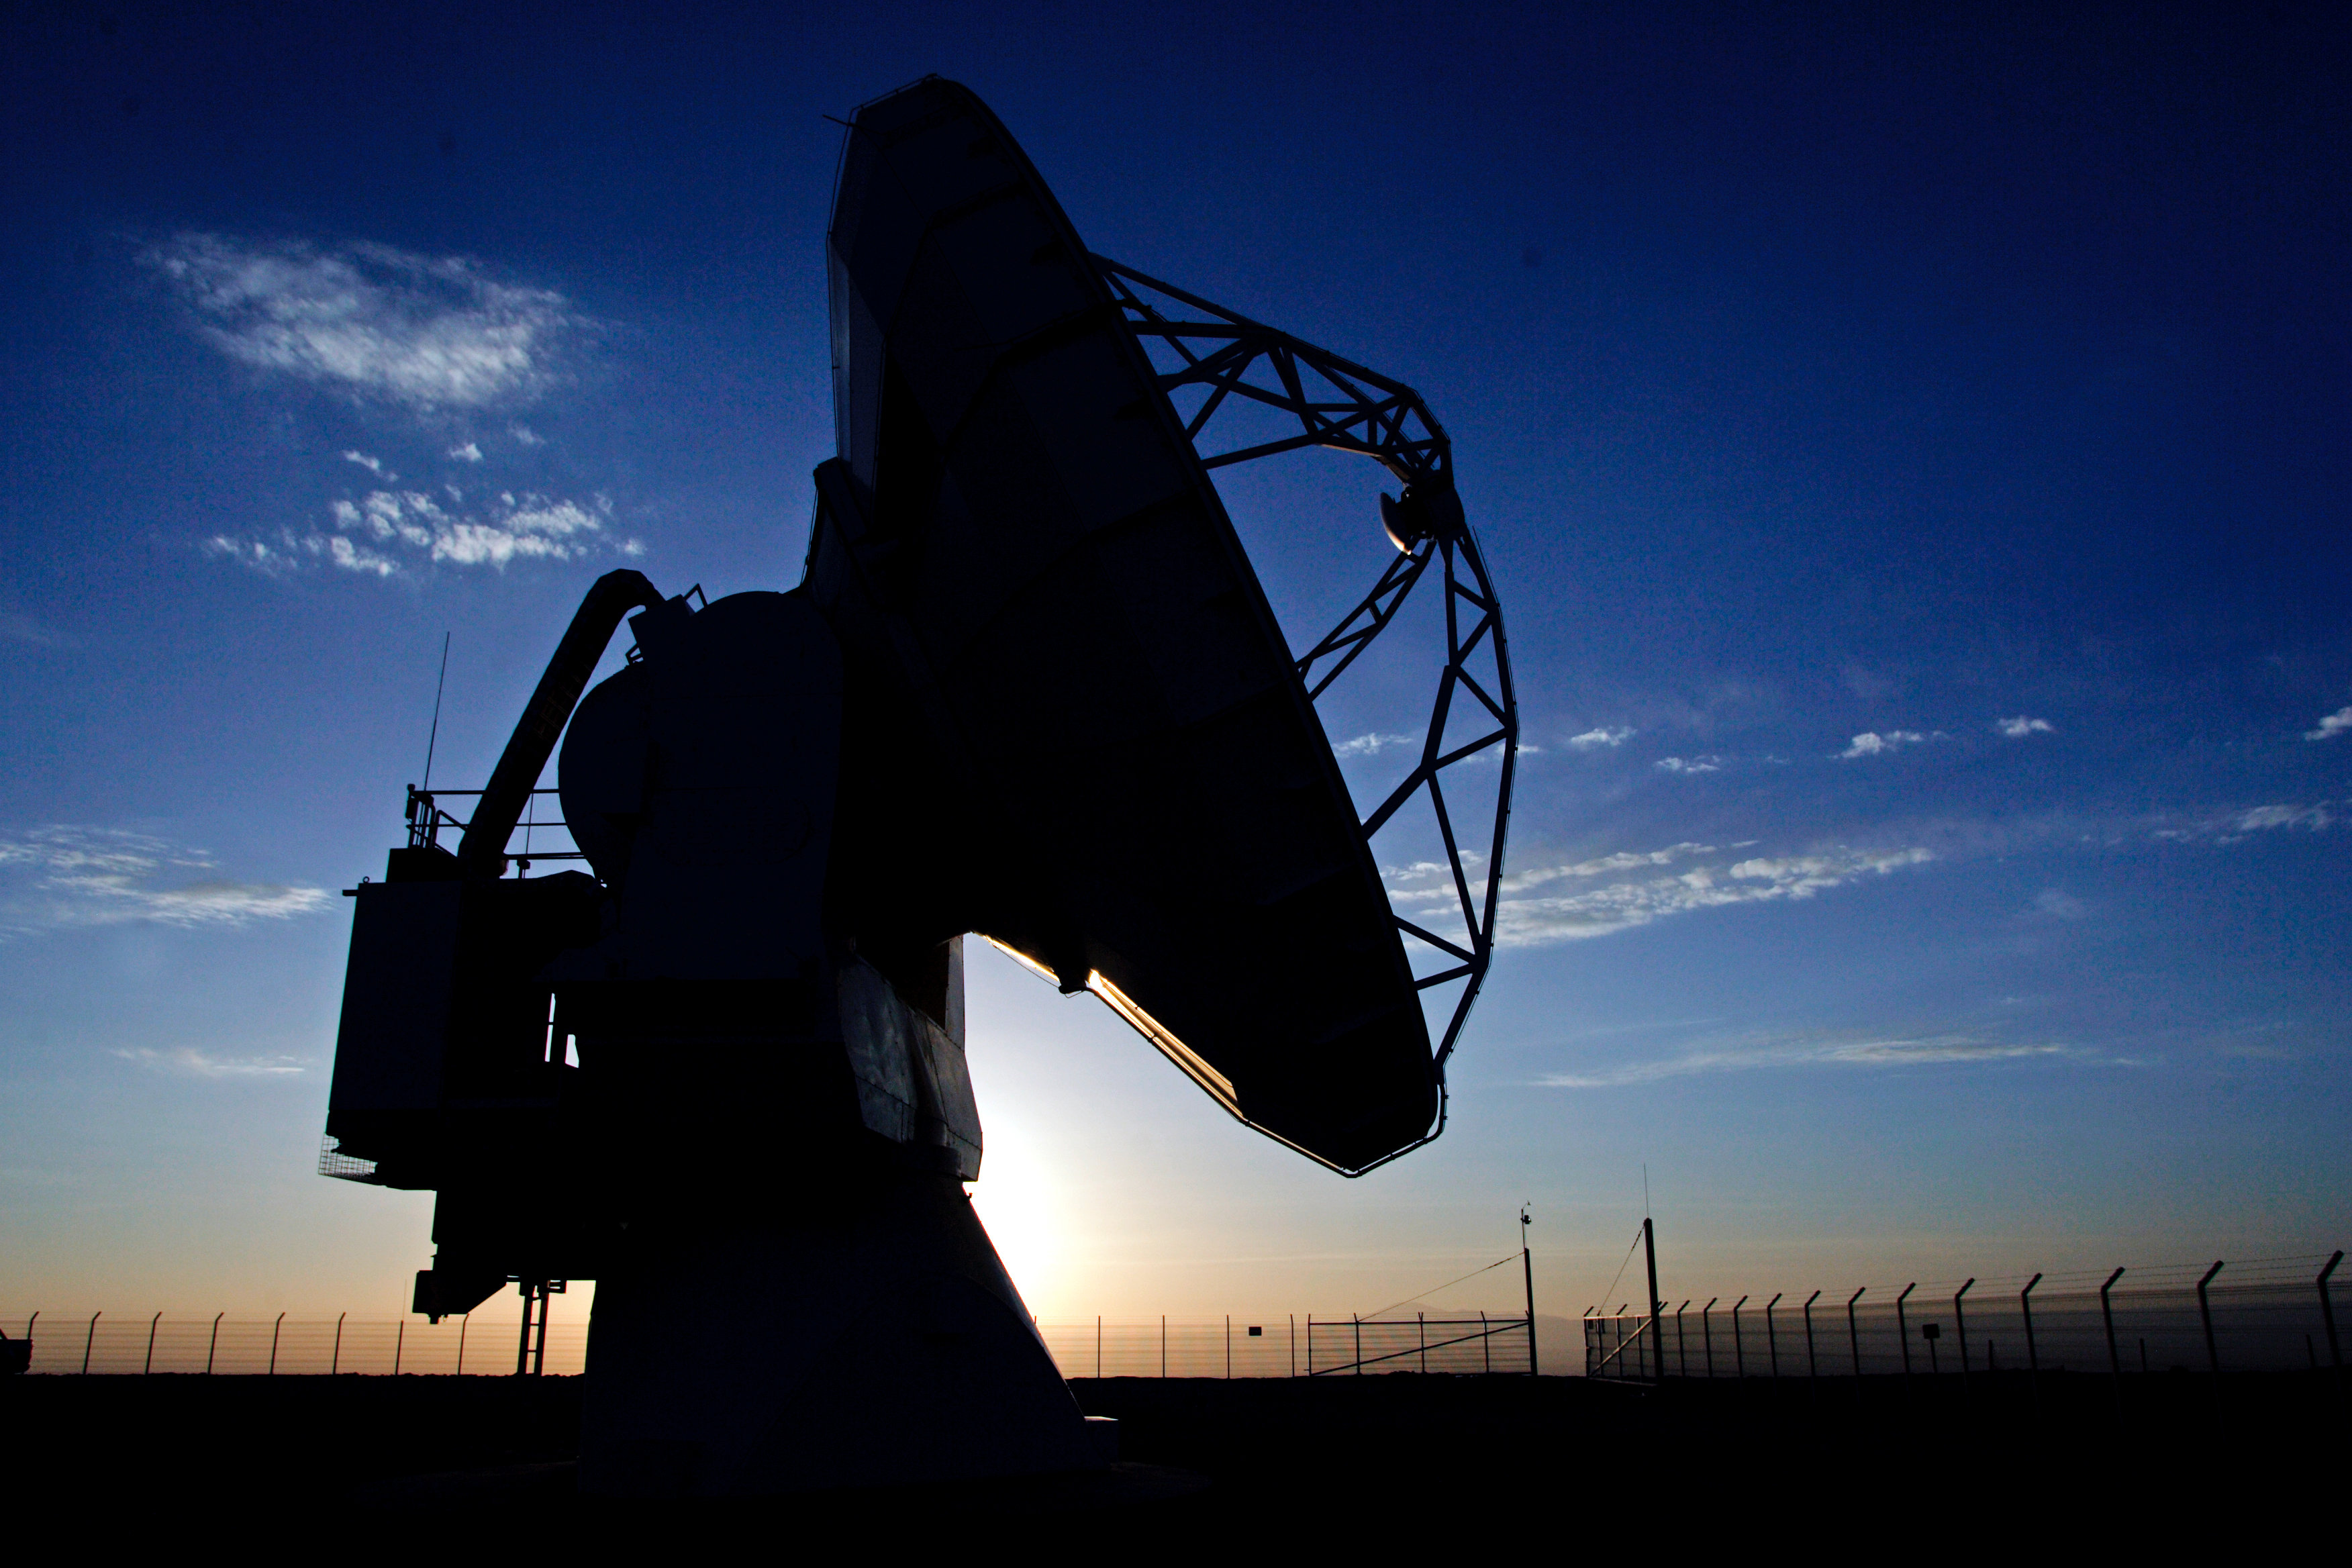

ALMA antenna at Chajnantor

Silhouette of an ALMA antenna at Chajanantor, in the Atacama Desert, Chile.

Credit: AUI/NRAO, Carlos Padilla